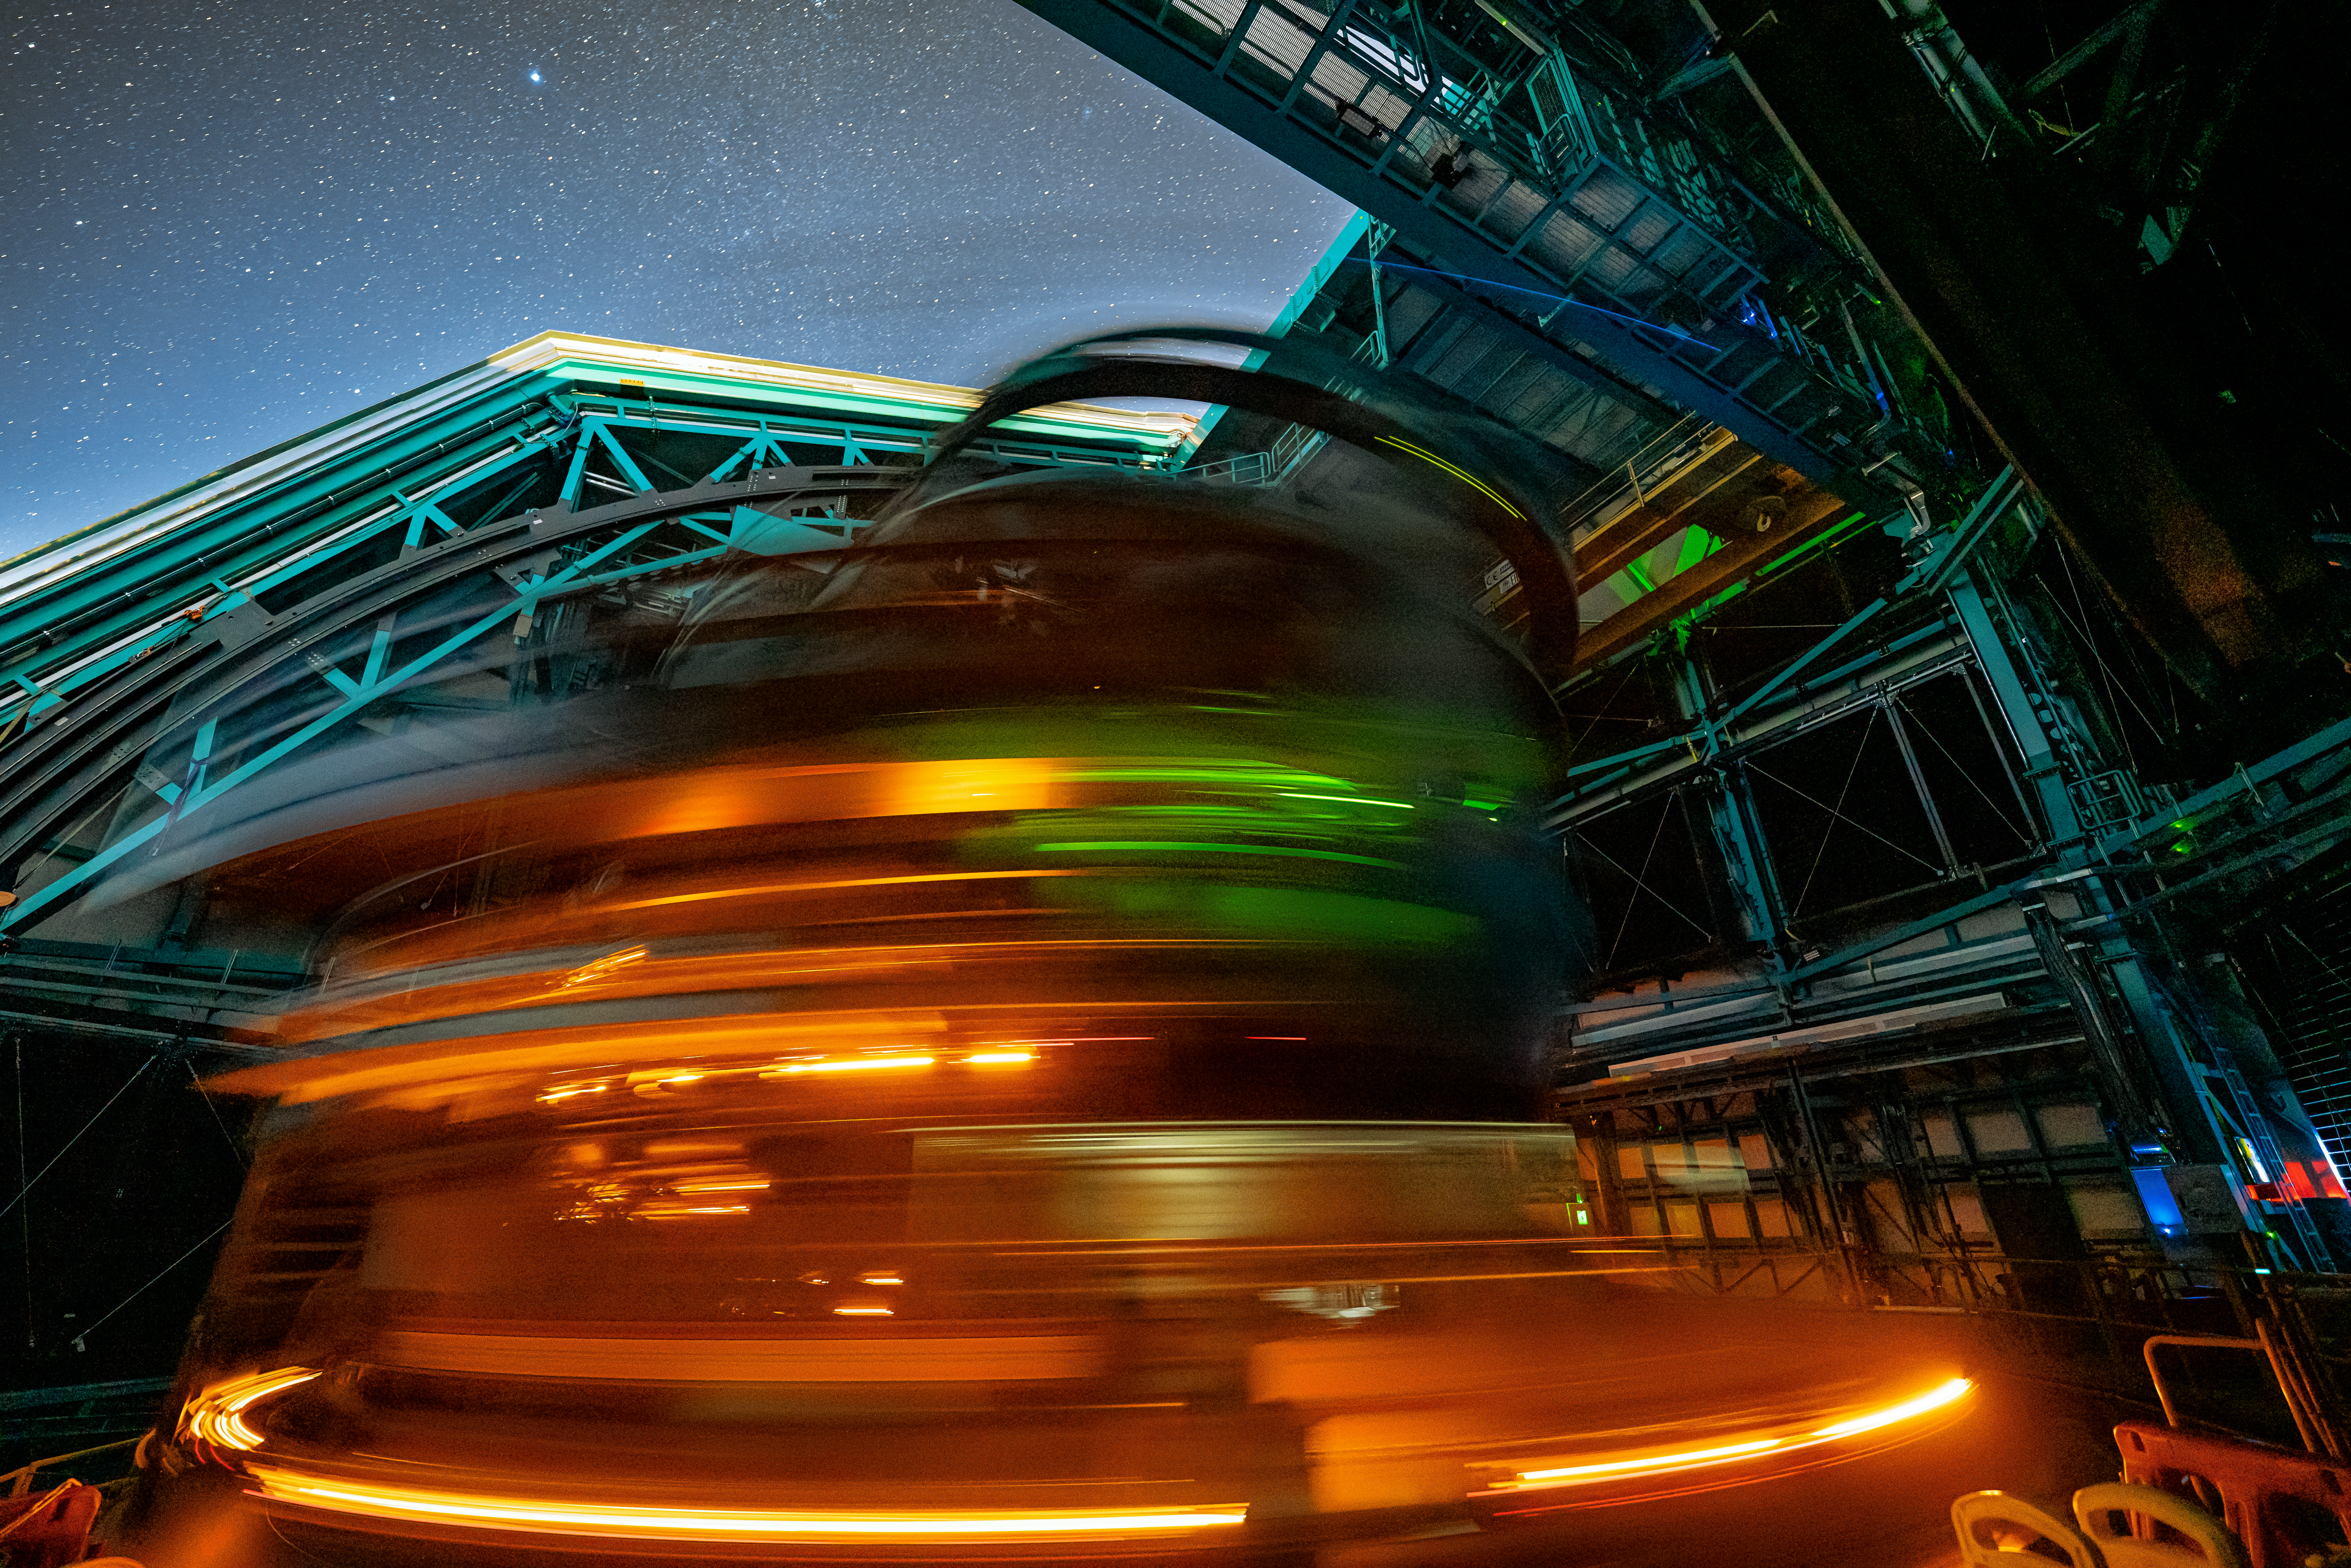

Rubin During First Look Observations

The Rubin team took the first on-sky engineering data with the LSST Camera on 15 April 2025, shortly after darkness fell on Cerro Pachón.

Credit: RubinObs/NSF/DOE/NOIRLab/SLAC/AURA/H. Stockebrand